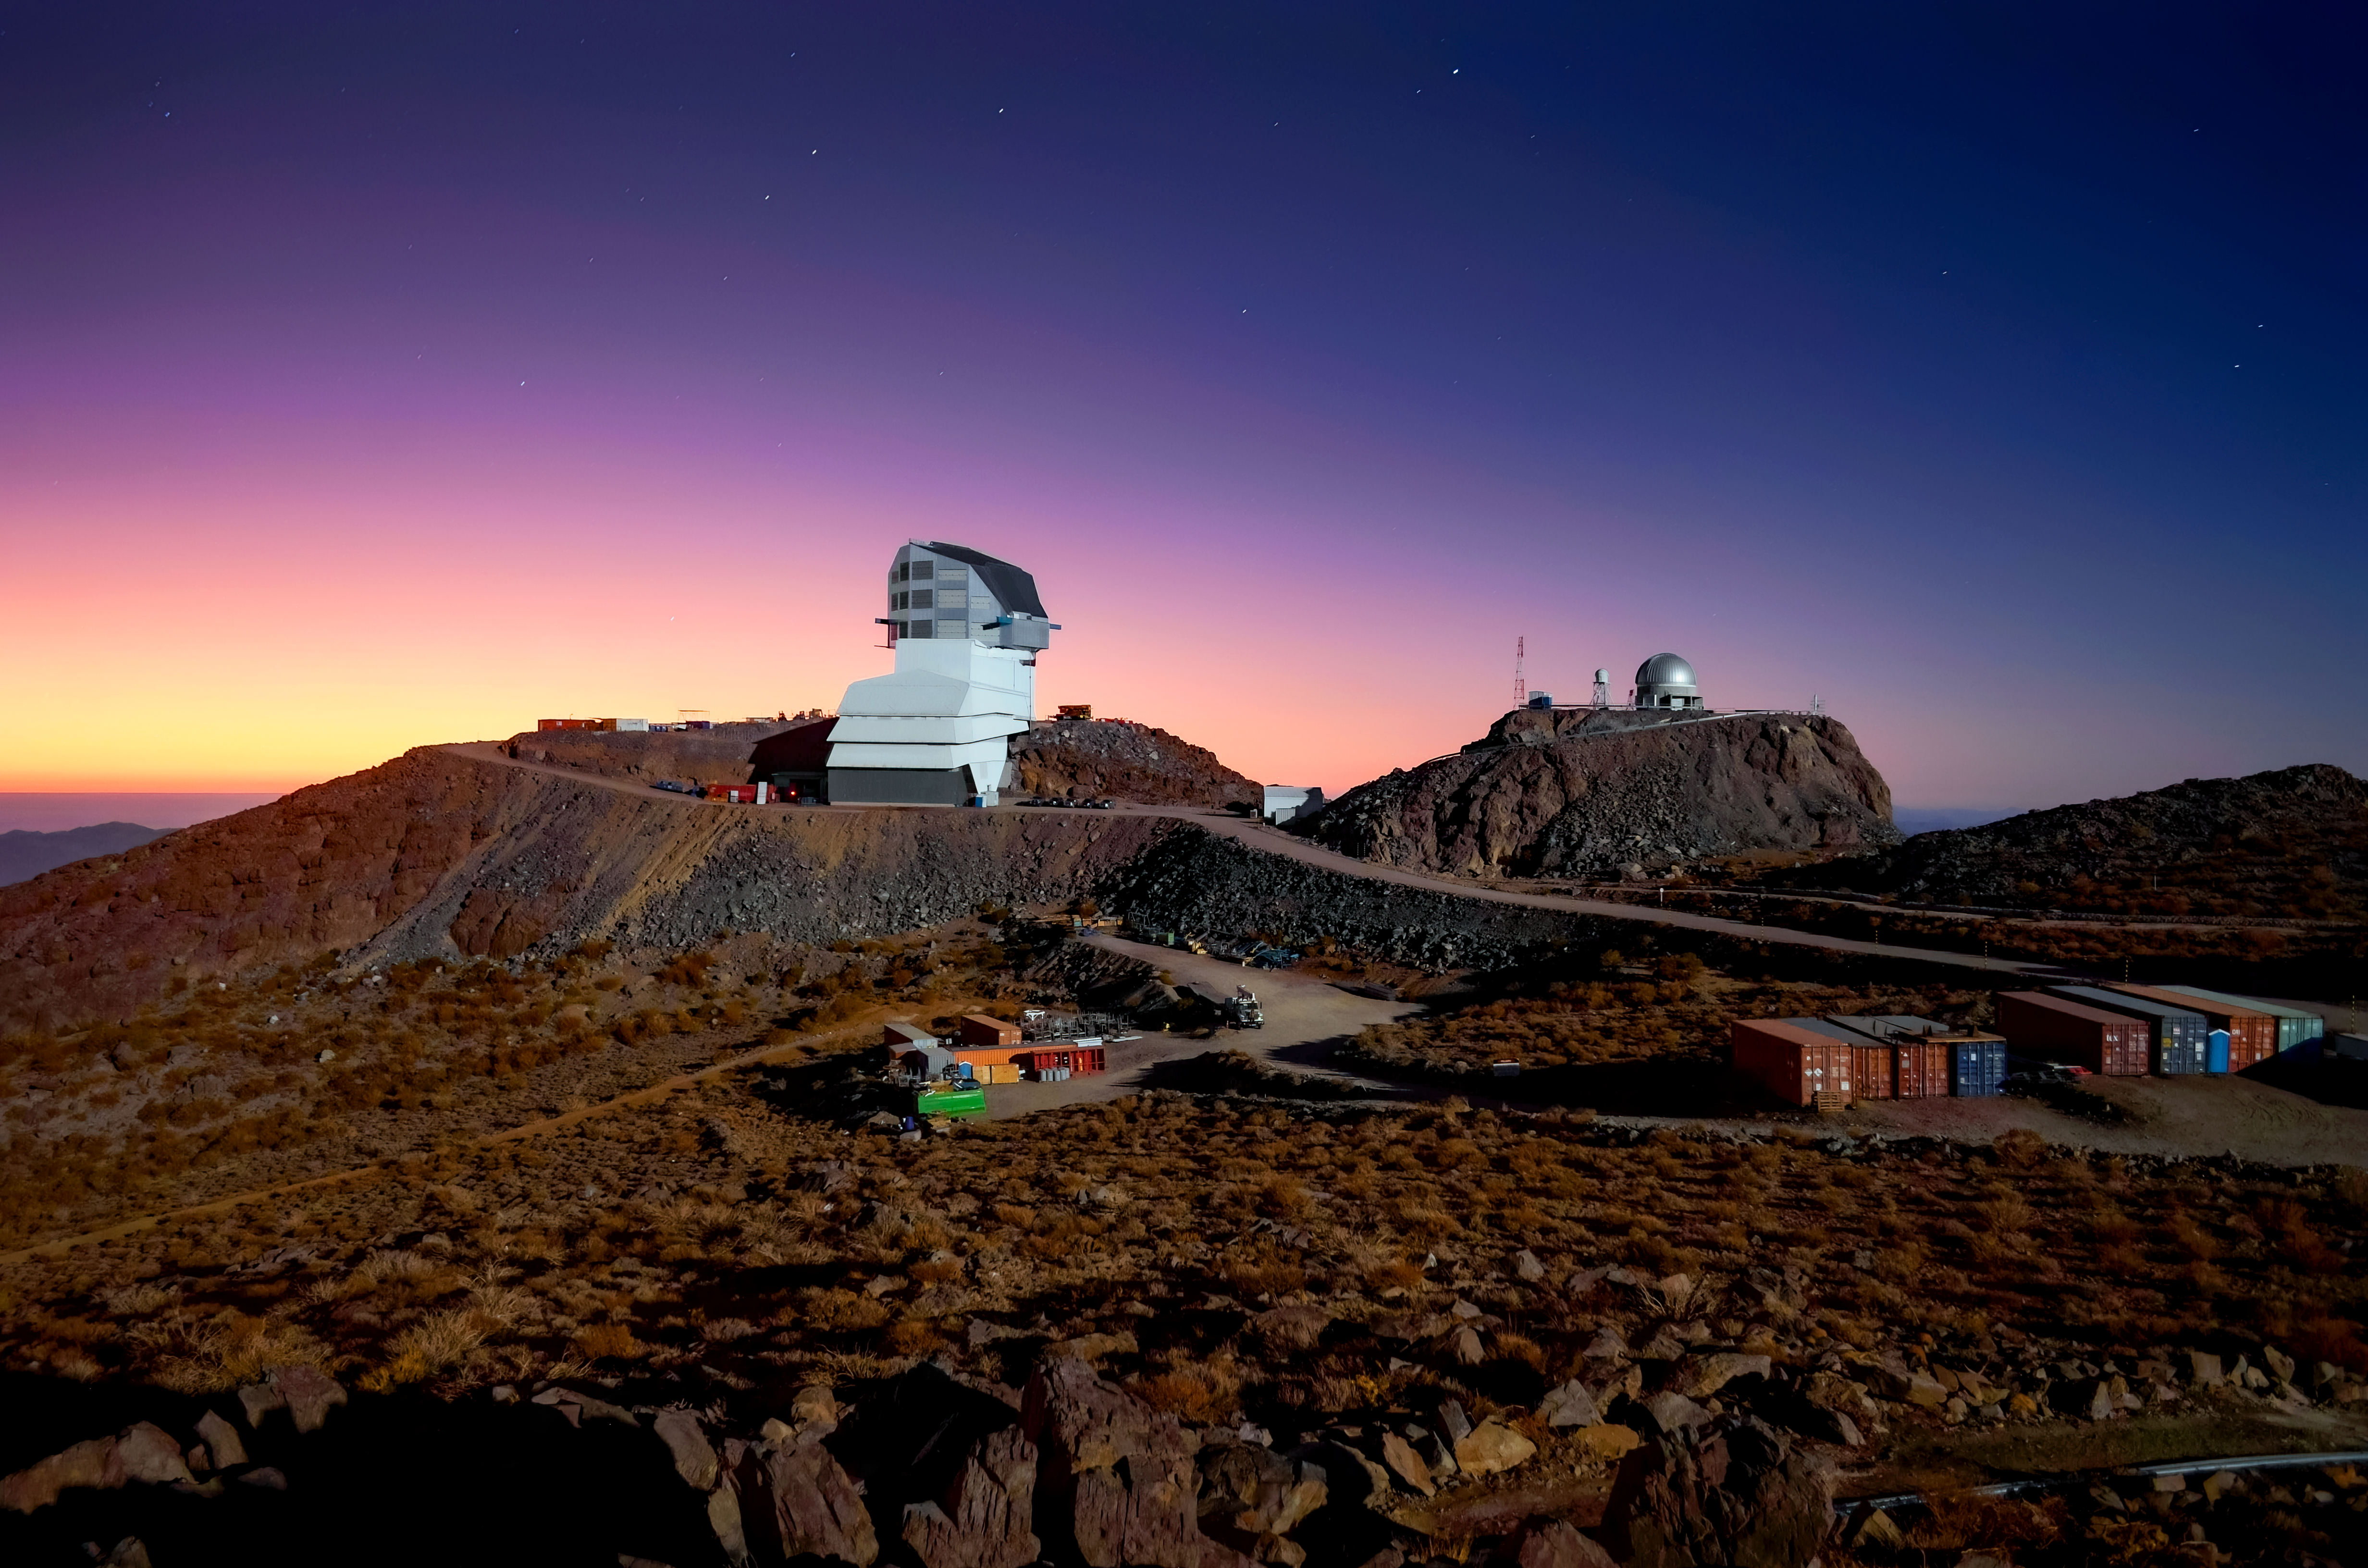

Rubin Observatory at Twilight

NSF–DOE Rubin Observatory at twilight on 15 May 2022.

Credit: Rubin Obs./NOIRLab/NSF/AURA/M. Zamani